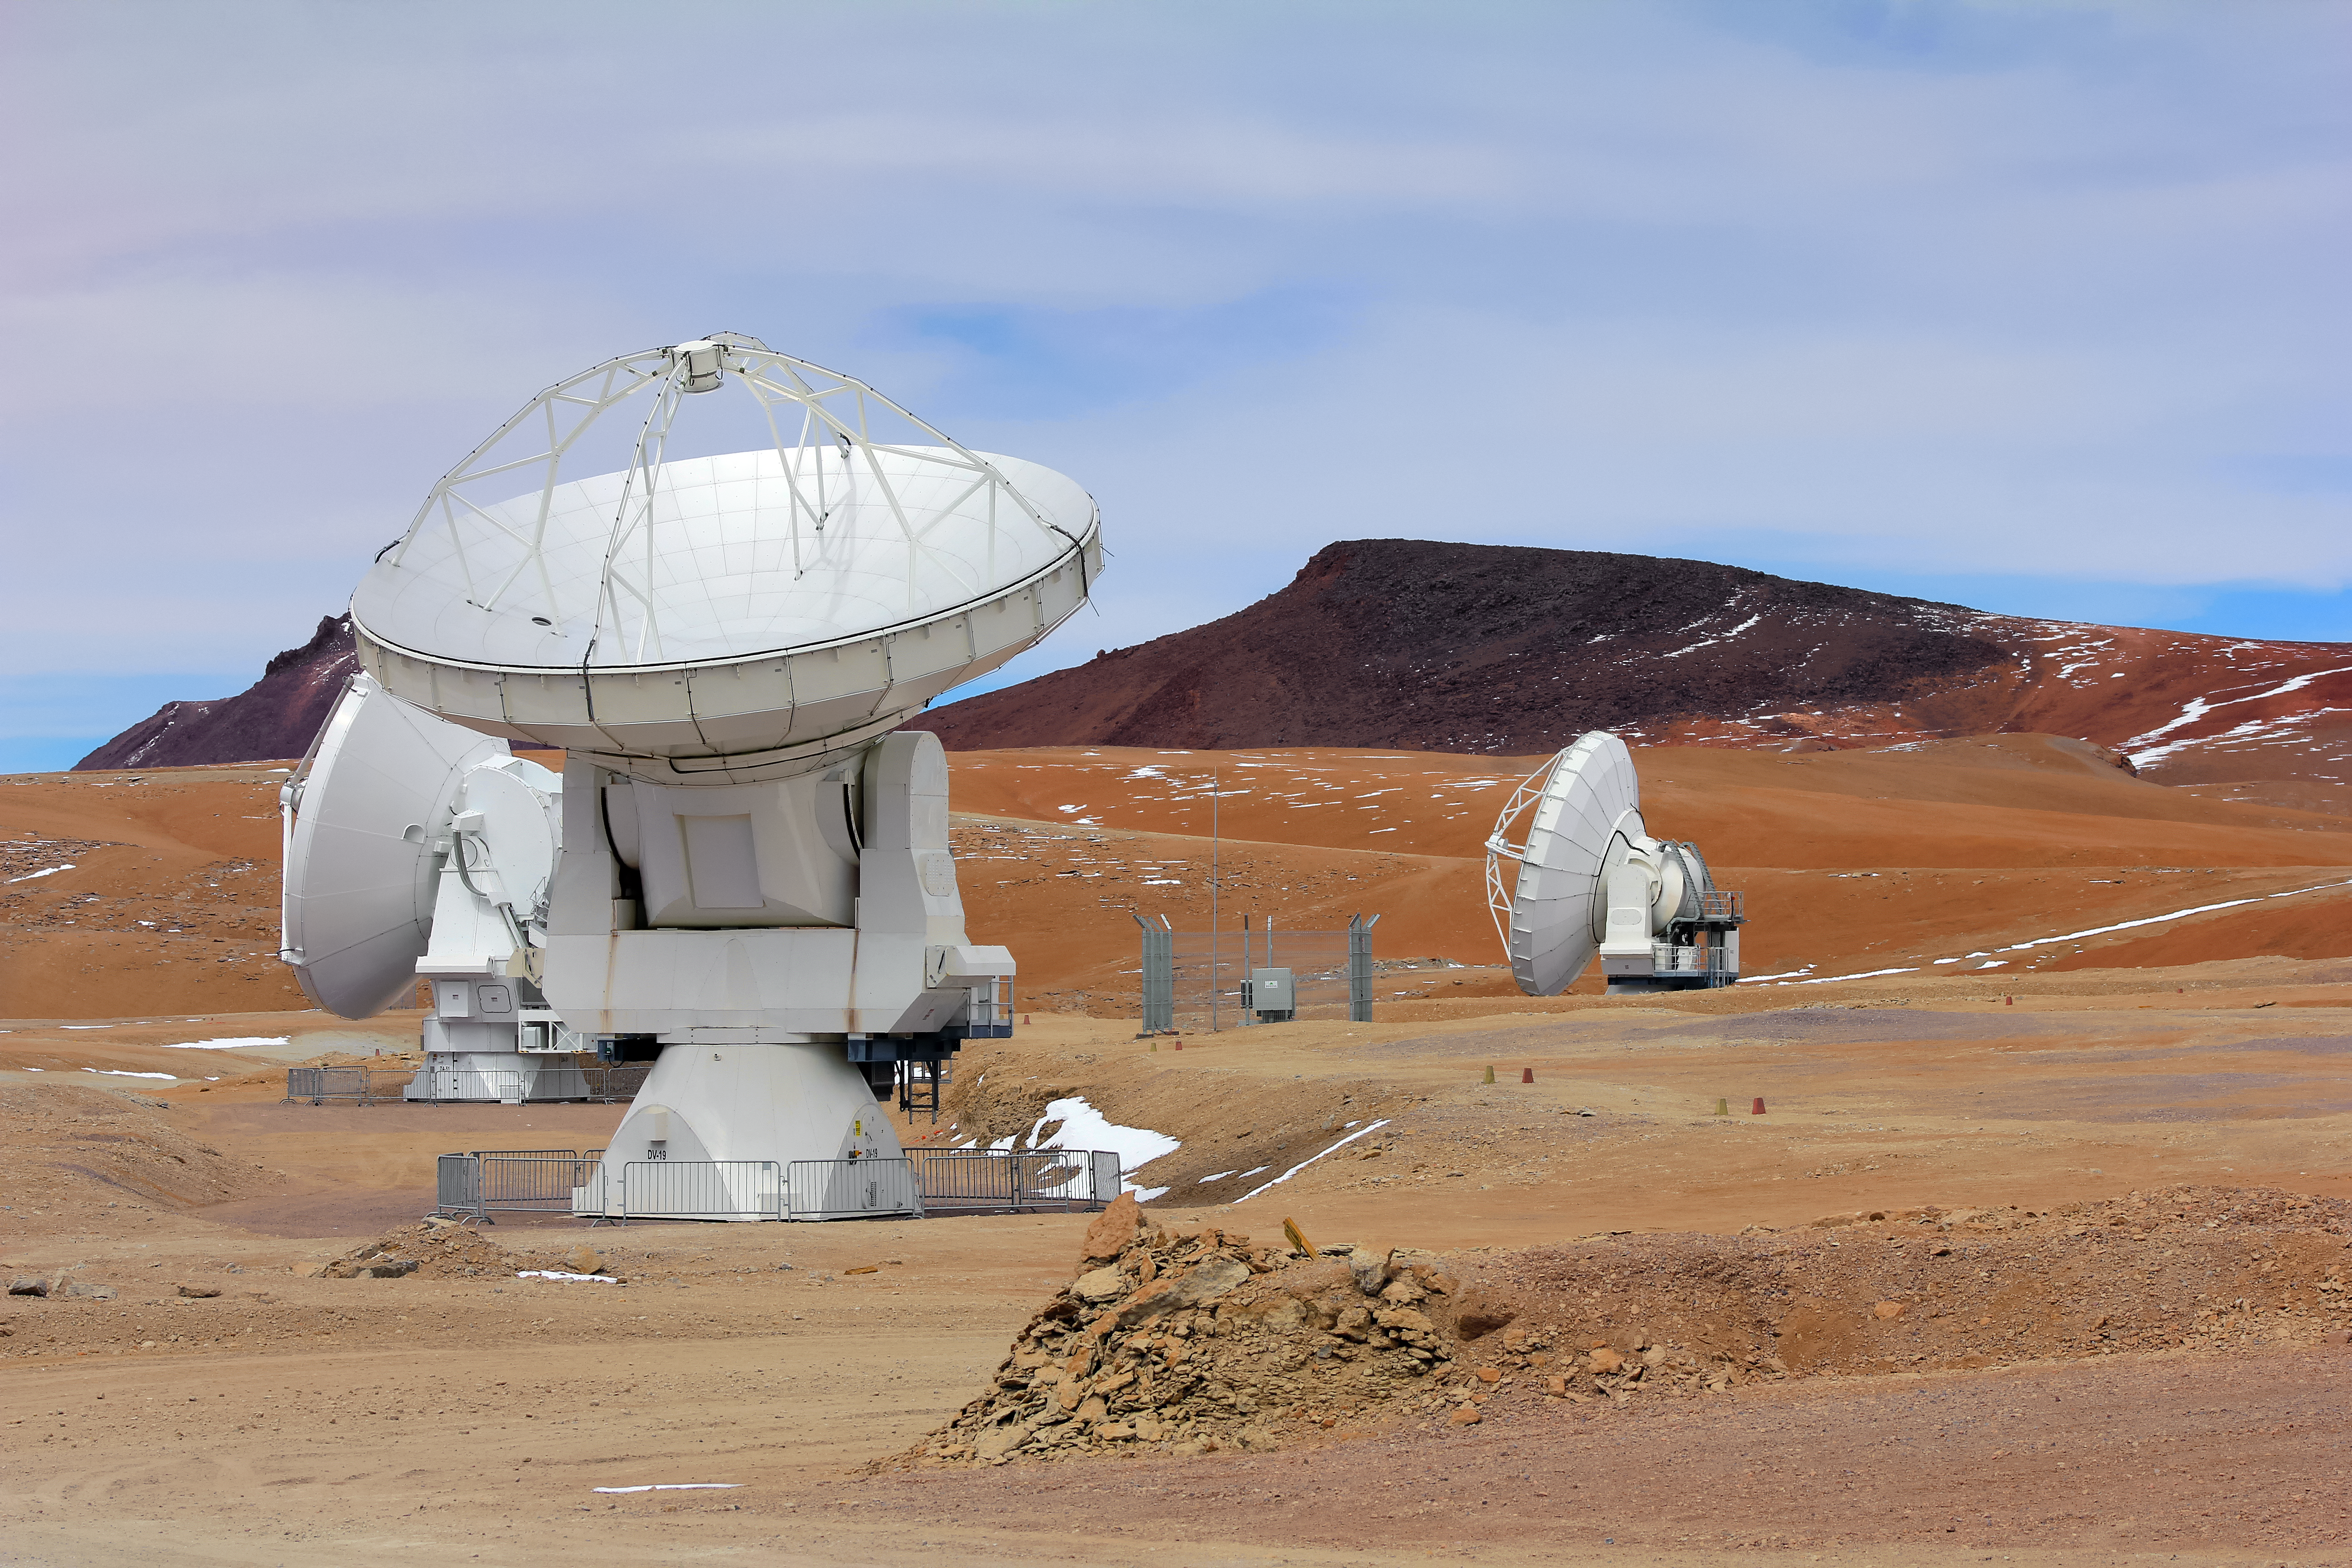

An autumnal ALMA scene

Autumnal colours appear to sweep across the dramatic landscape of the Chilean Atacama Desert in this spectacular shot from the Chajnantor Plateau. These different colours, however, actually represent a selection of the varied terrains present in the driest non-polar desert in the world, which is comprised of stony terrain, salt lakes, sand and felsic lava that flows towards the Andes.

Three bright-white Atacama Large Millimeter/submillimeter Array radio telescopes stand tall in the foreground, contrasting with the almost Martian-looking environment that surrounds them.

Credit: D. Schreiner and S. Degezelle/ESO